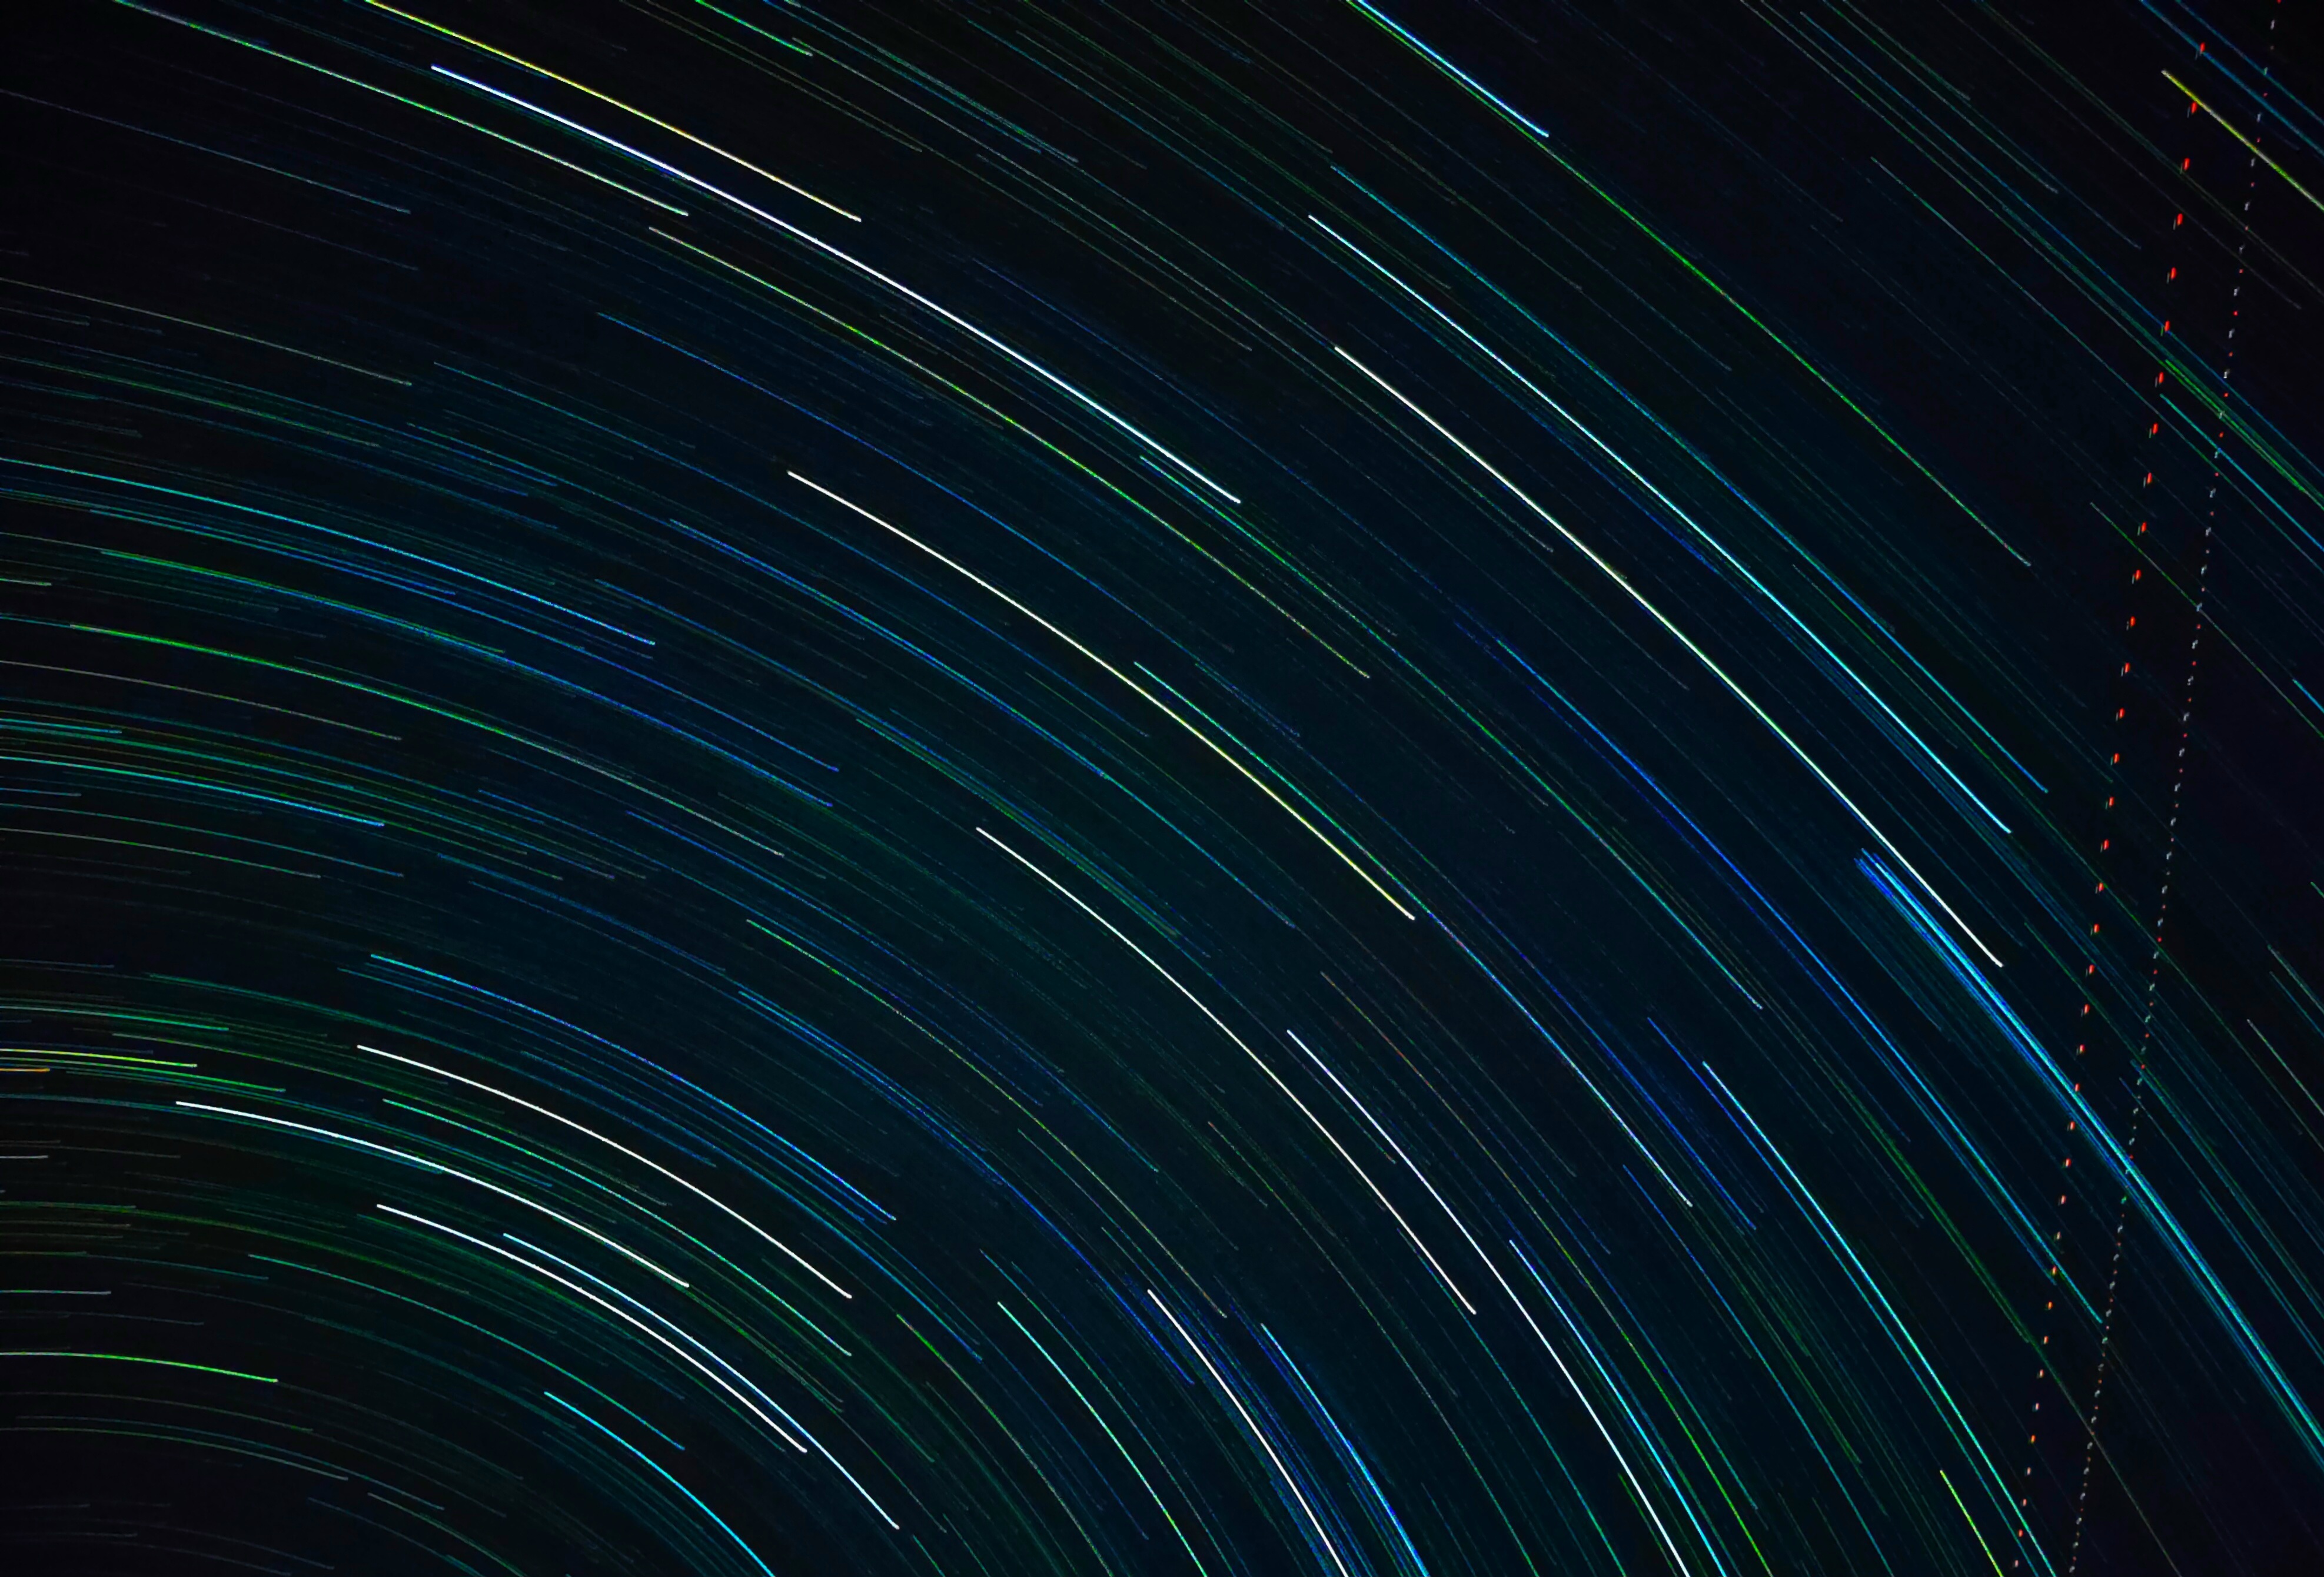

Star Trails

Photographer: Govind Gurjar
Country: India

Taken in the darkness of Panotiya, Amartiya village, India, this image from October 2022 showcases beautiful star trails painting the night sky, receiving an honourable mention in the category of Still images taken exclusively with smartphones/mobile devices. With only a smartphone and a tripod, the photographer captured these trails — visual evidence of our planet's rotation, as each streak represents the apparent movement of the stars as Earth spins, creating a captivating cosmic choreography of light. The distinct colours of the stars — some gleaming blue, others whitish — hint at their varying temperatures and compositions. Additionally, the subtle streak of an aeroplane momentarily intersects the timeless dance of the stars, juxtaposing the serene heavens with the bustling activity of life below.

Also see image in Zenodo: https://doi.org/10.5281/zenodo.10359762

Credit: Govind Gurjar/IAU OAE (CC BY 4.0)